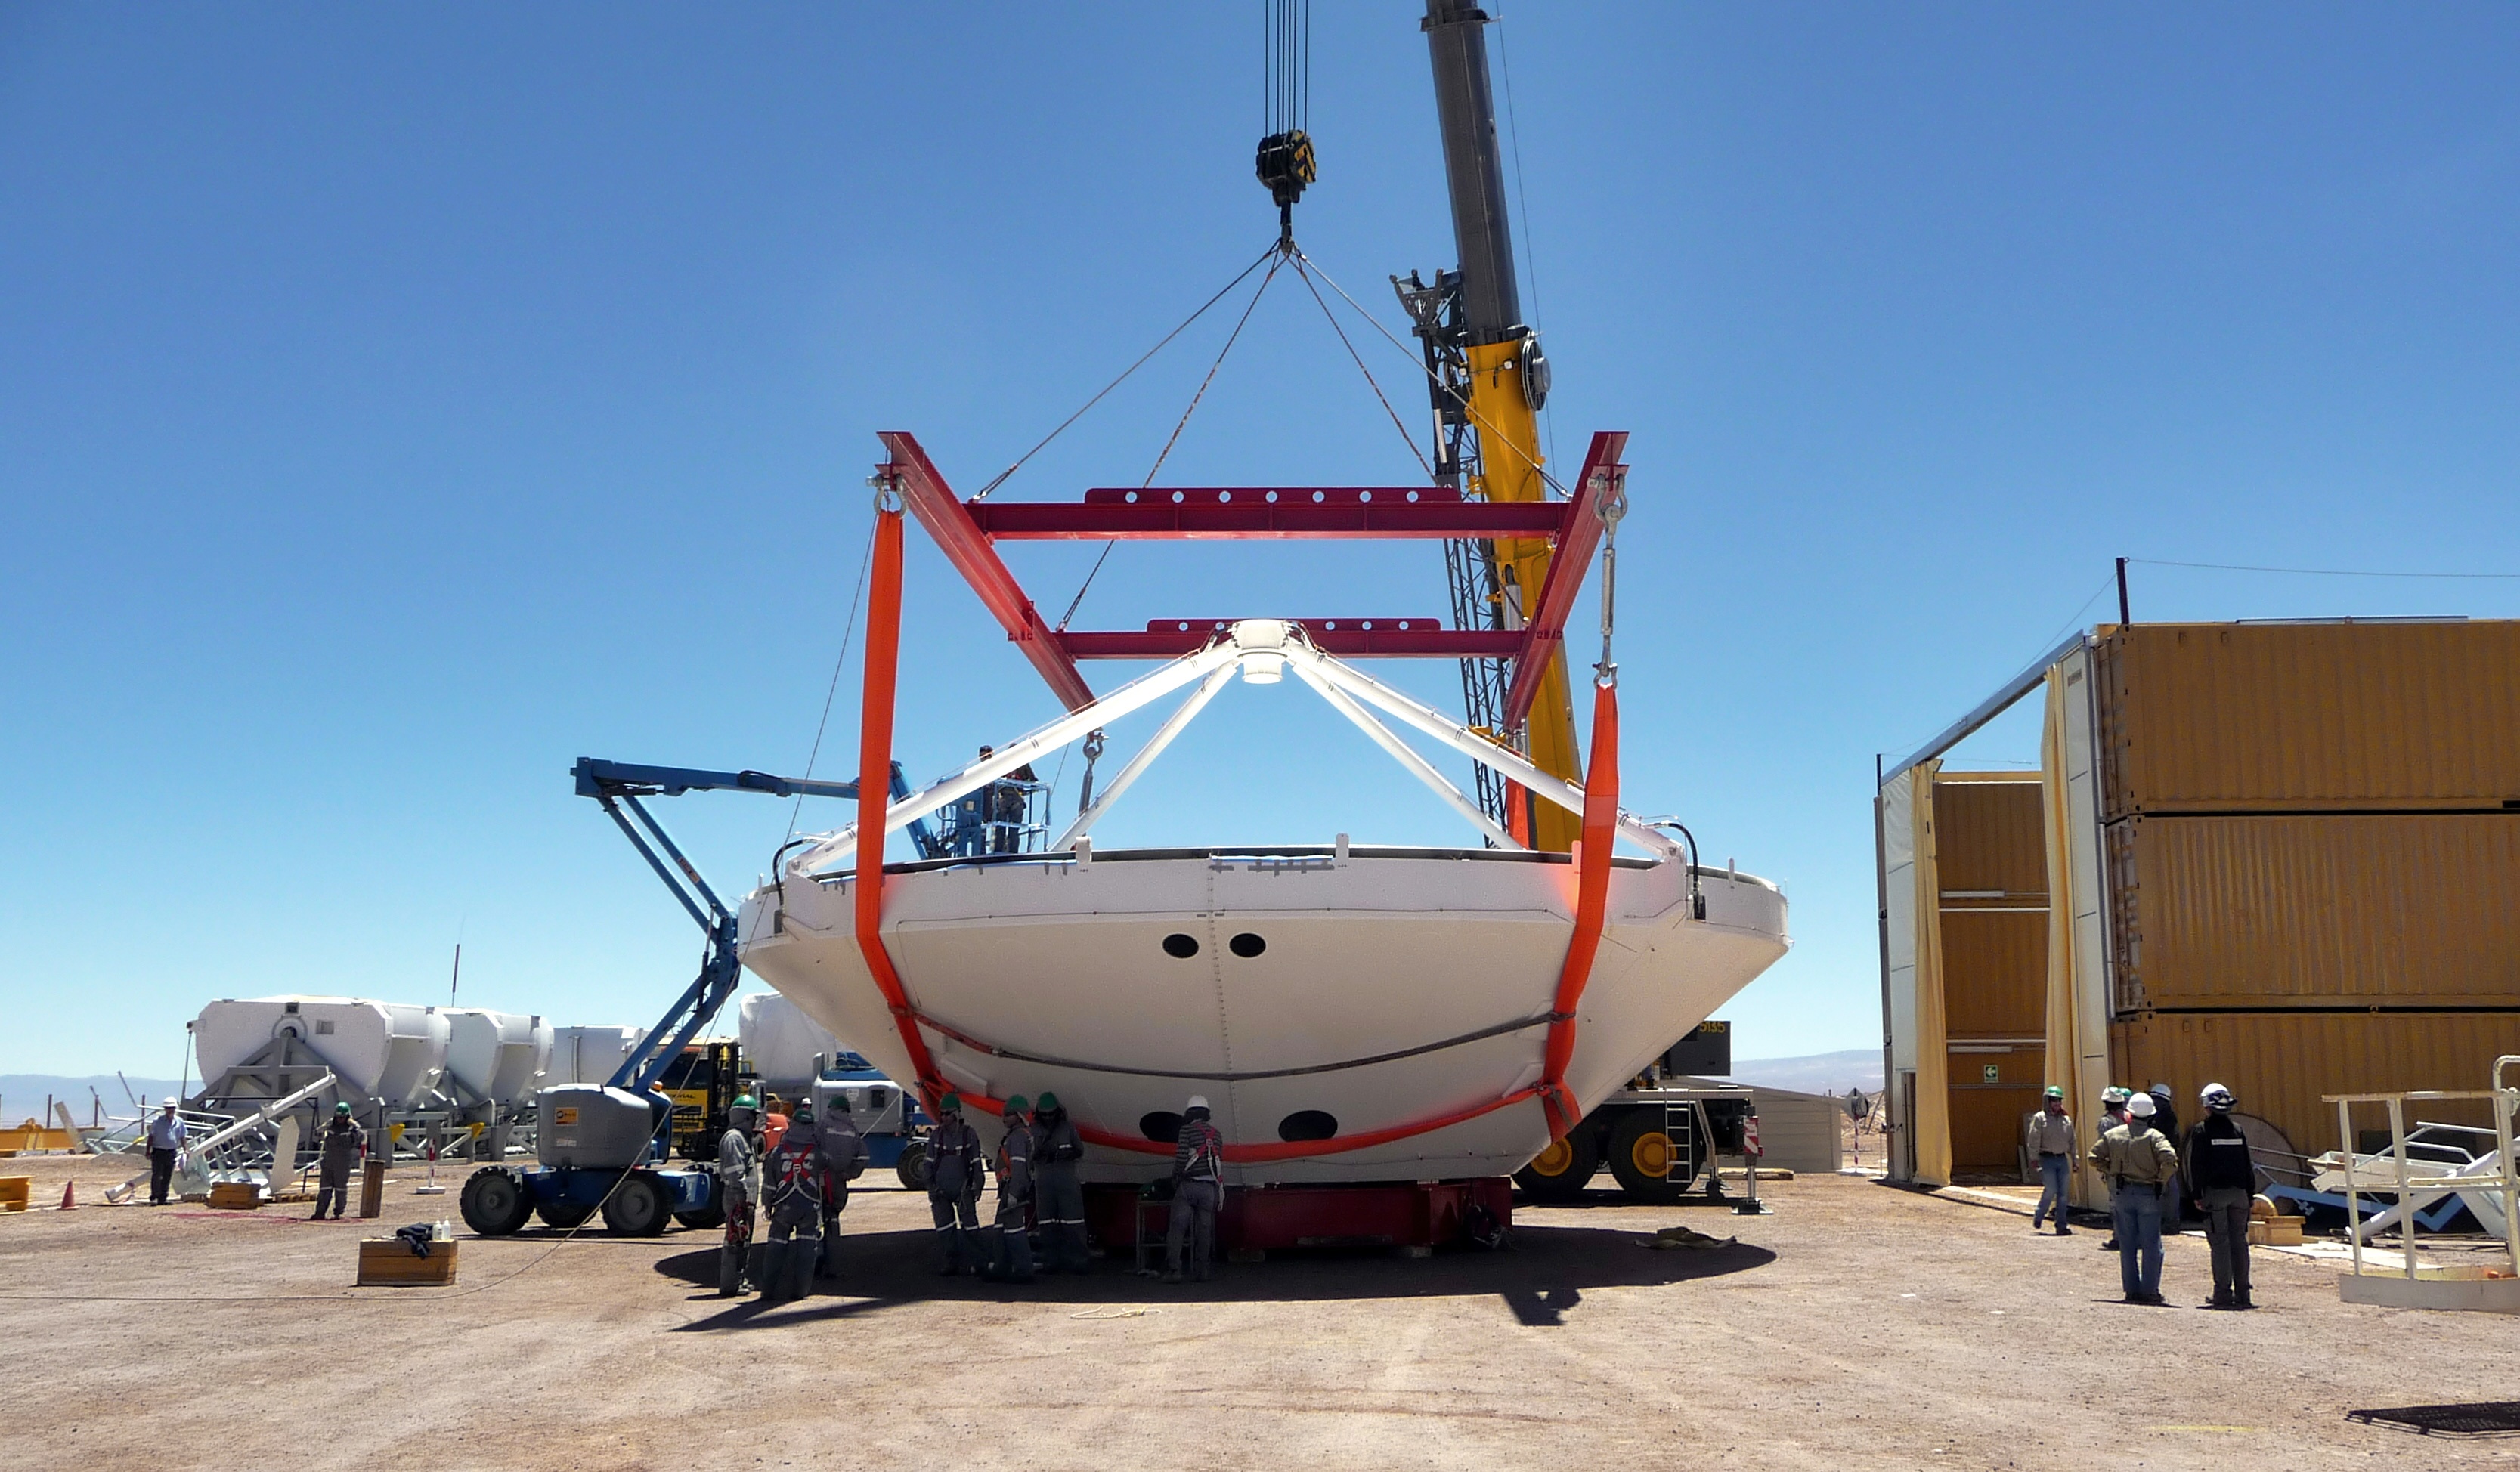

Assembly of first European ALMA antenna

Image of the assembly of the first European antenna for ALMA. ALMA, the largest ground-based astronomy project in existence, will ultimately be comprised of a giant array of 12-m submillimeter quality antennas, with baselines of several kilometers.

Credit: S. Rossi (ESO)